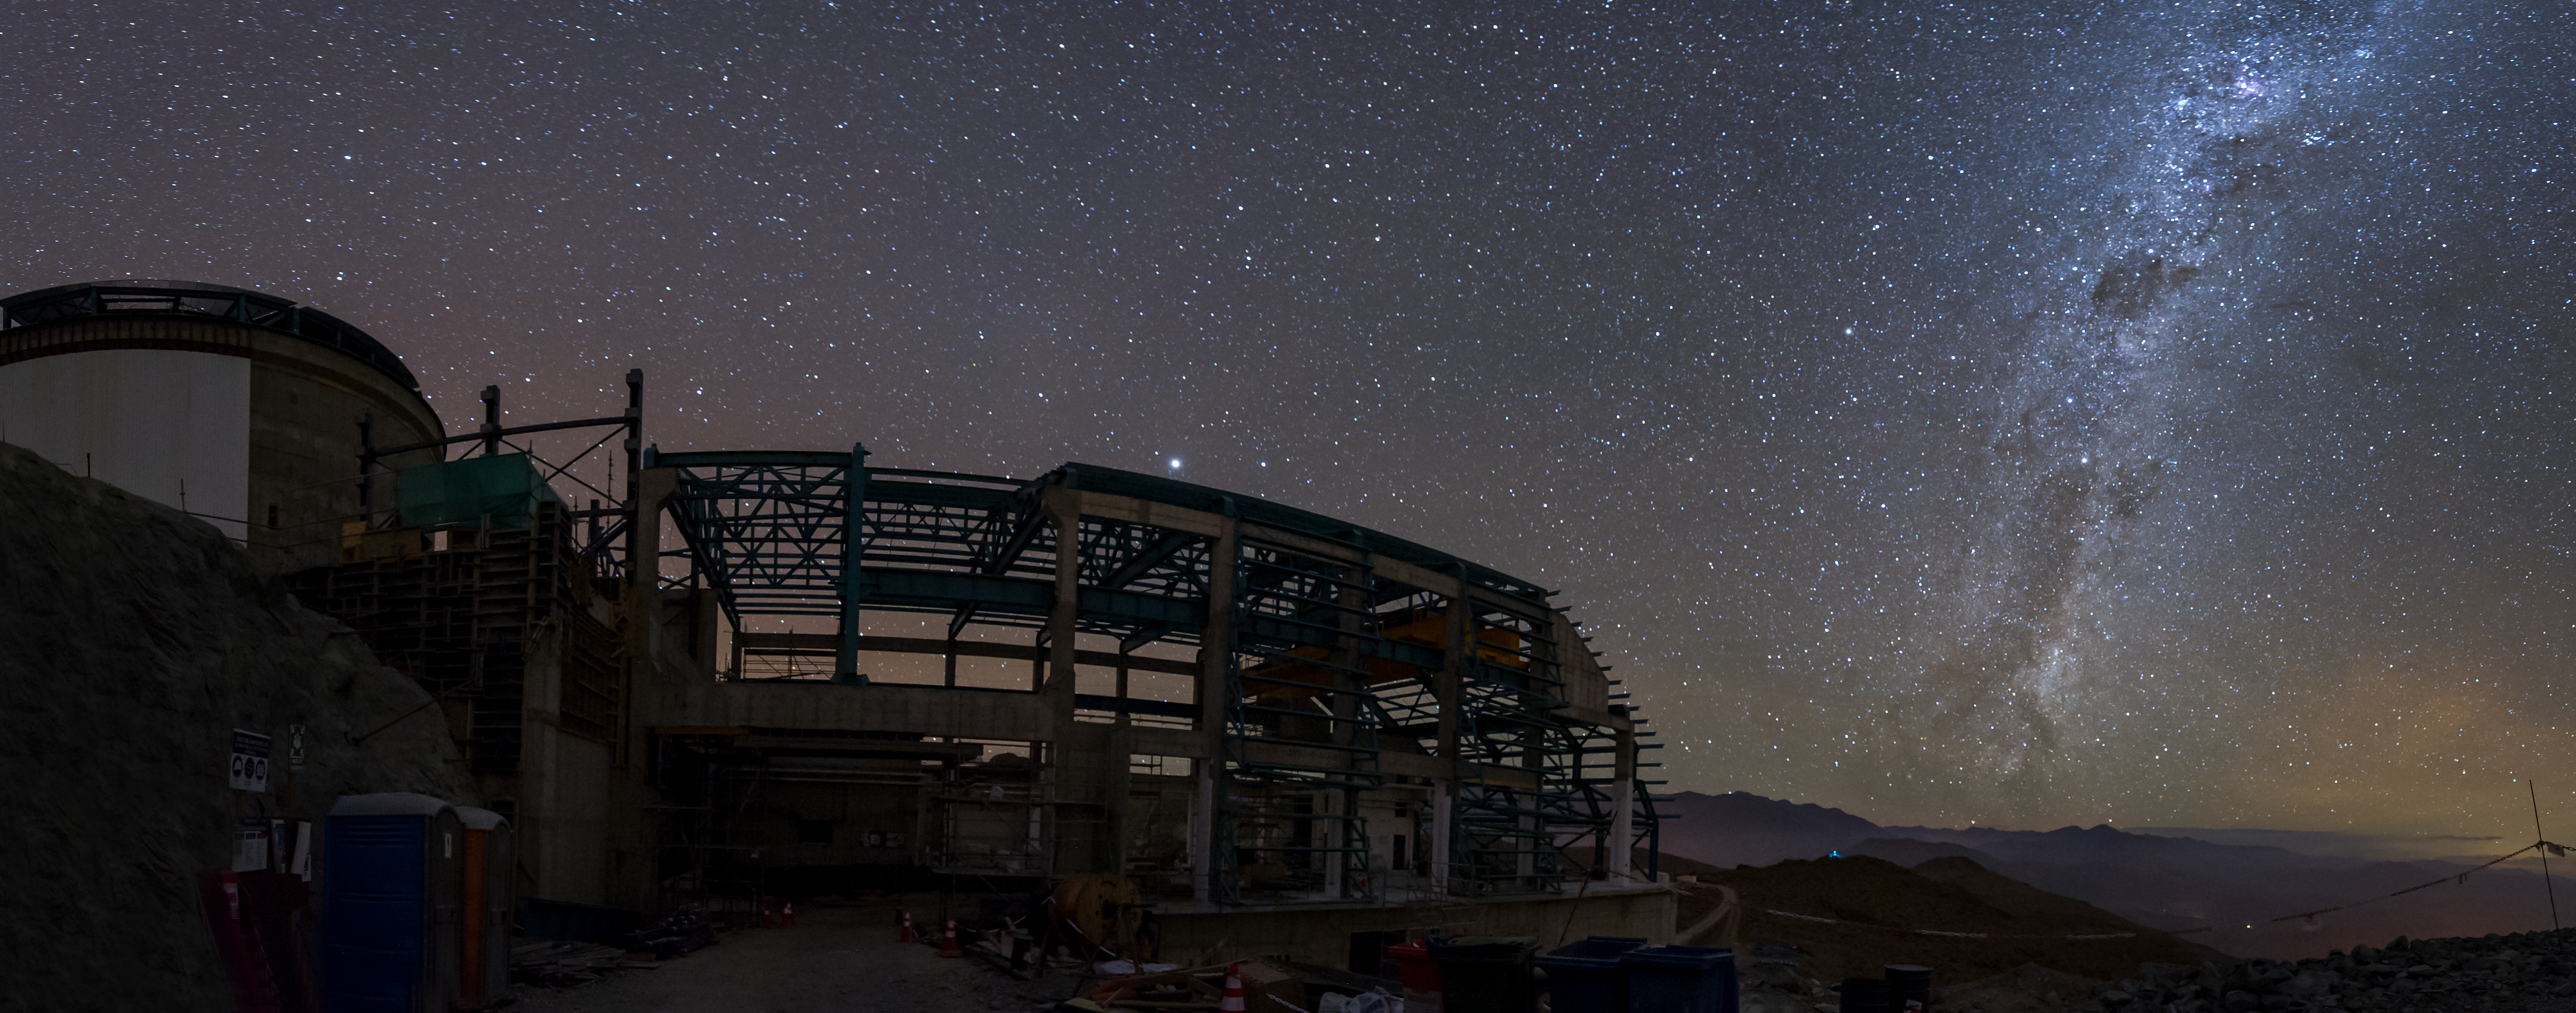

Summit Multimedia Visit 2017

In March 2017 a multimedia team visited Cerro Pachón to document LSST Facility construction. More details are at https://www.lsst.org/news/cerro-pach%C3%B3n-goes-hollywood.

Credit: M. Park/Inigo Films/Rubin Observatory/ NSF/ AURA